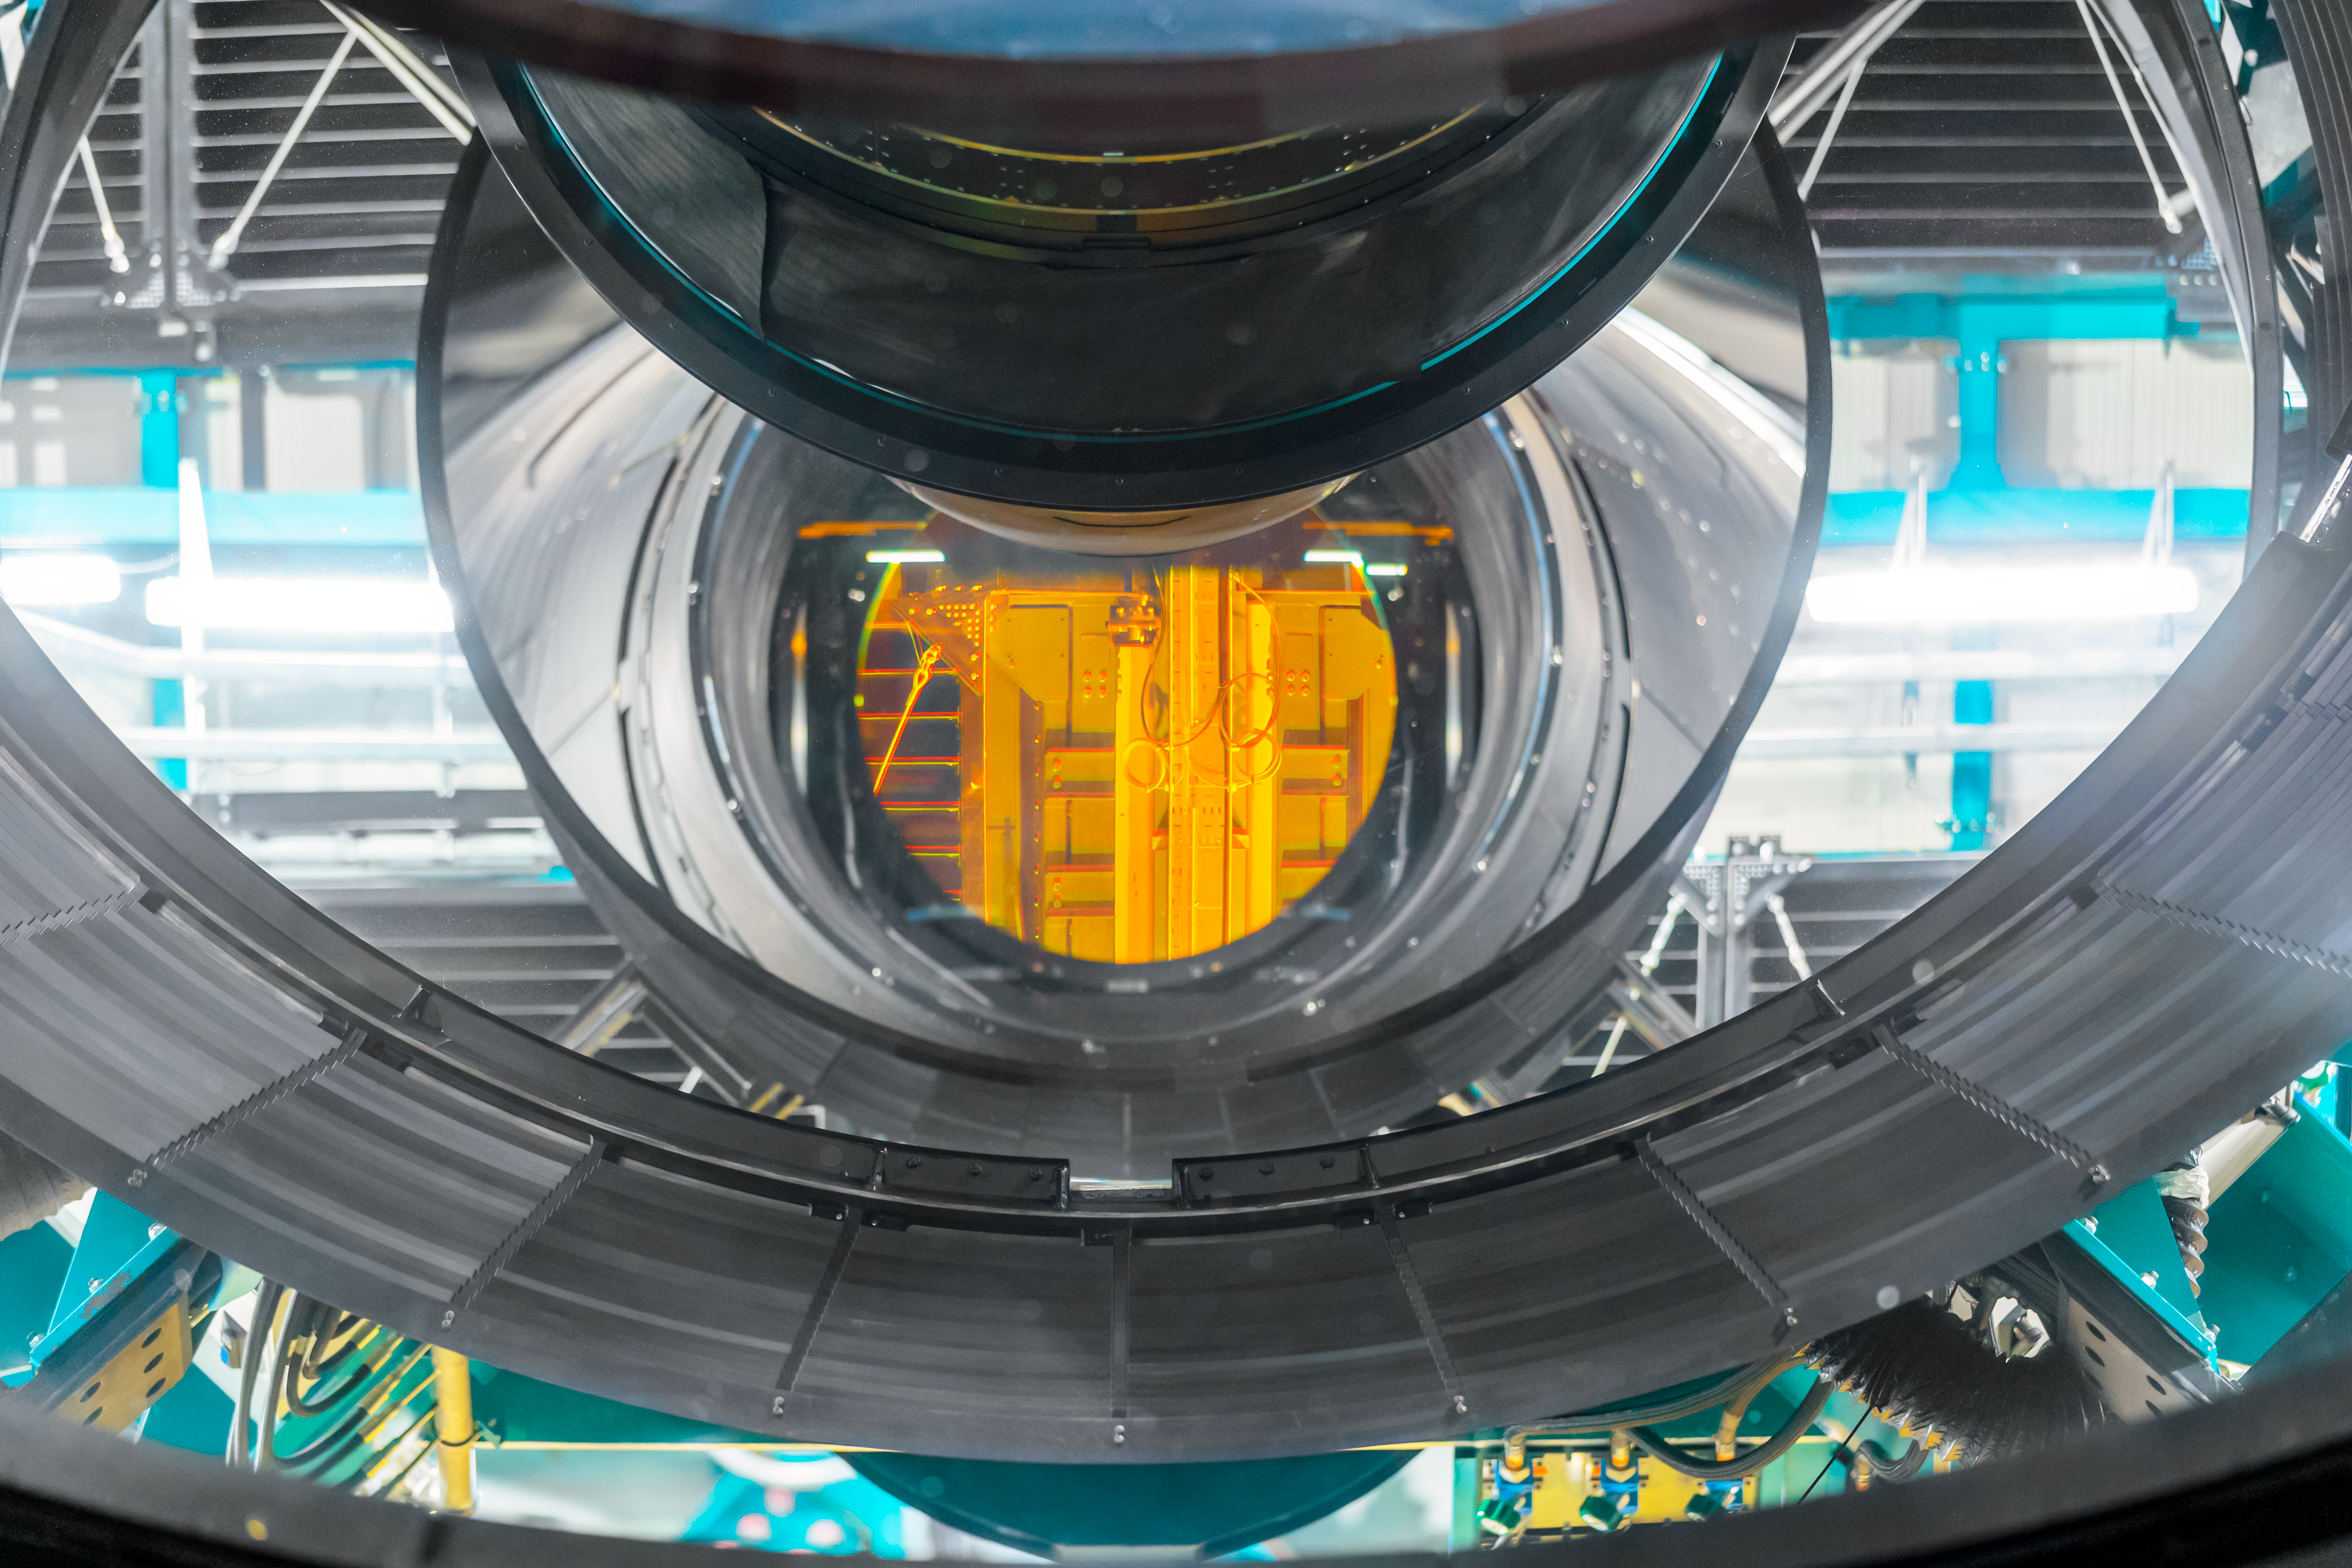

Rubin During First Look Observations

A view of NSF–DOE Vera C. Rubin's primary/tertiary mirror during First Look observation activities, reflecting the image of a filter in front of the LSST Camera.

Credit: RubinObs/NSF/DOE/NOIRLab/SLAC/AURA/